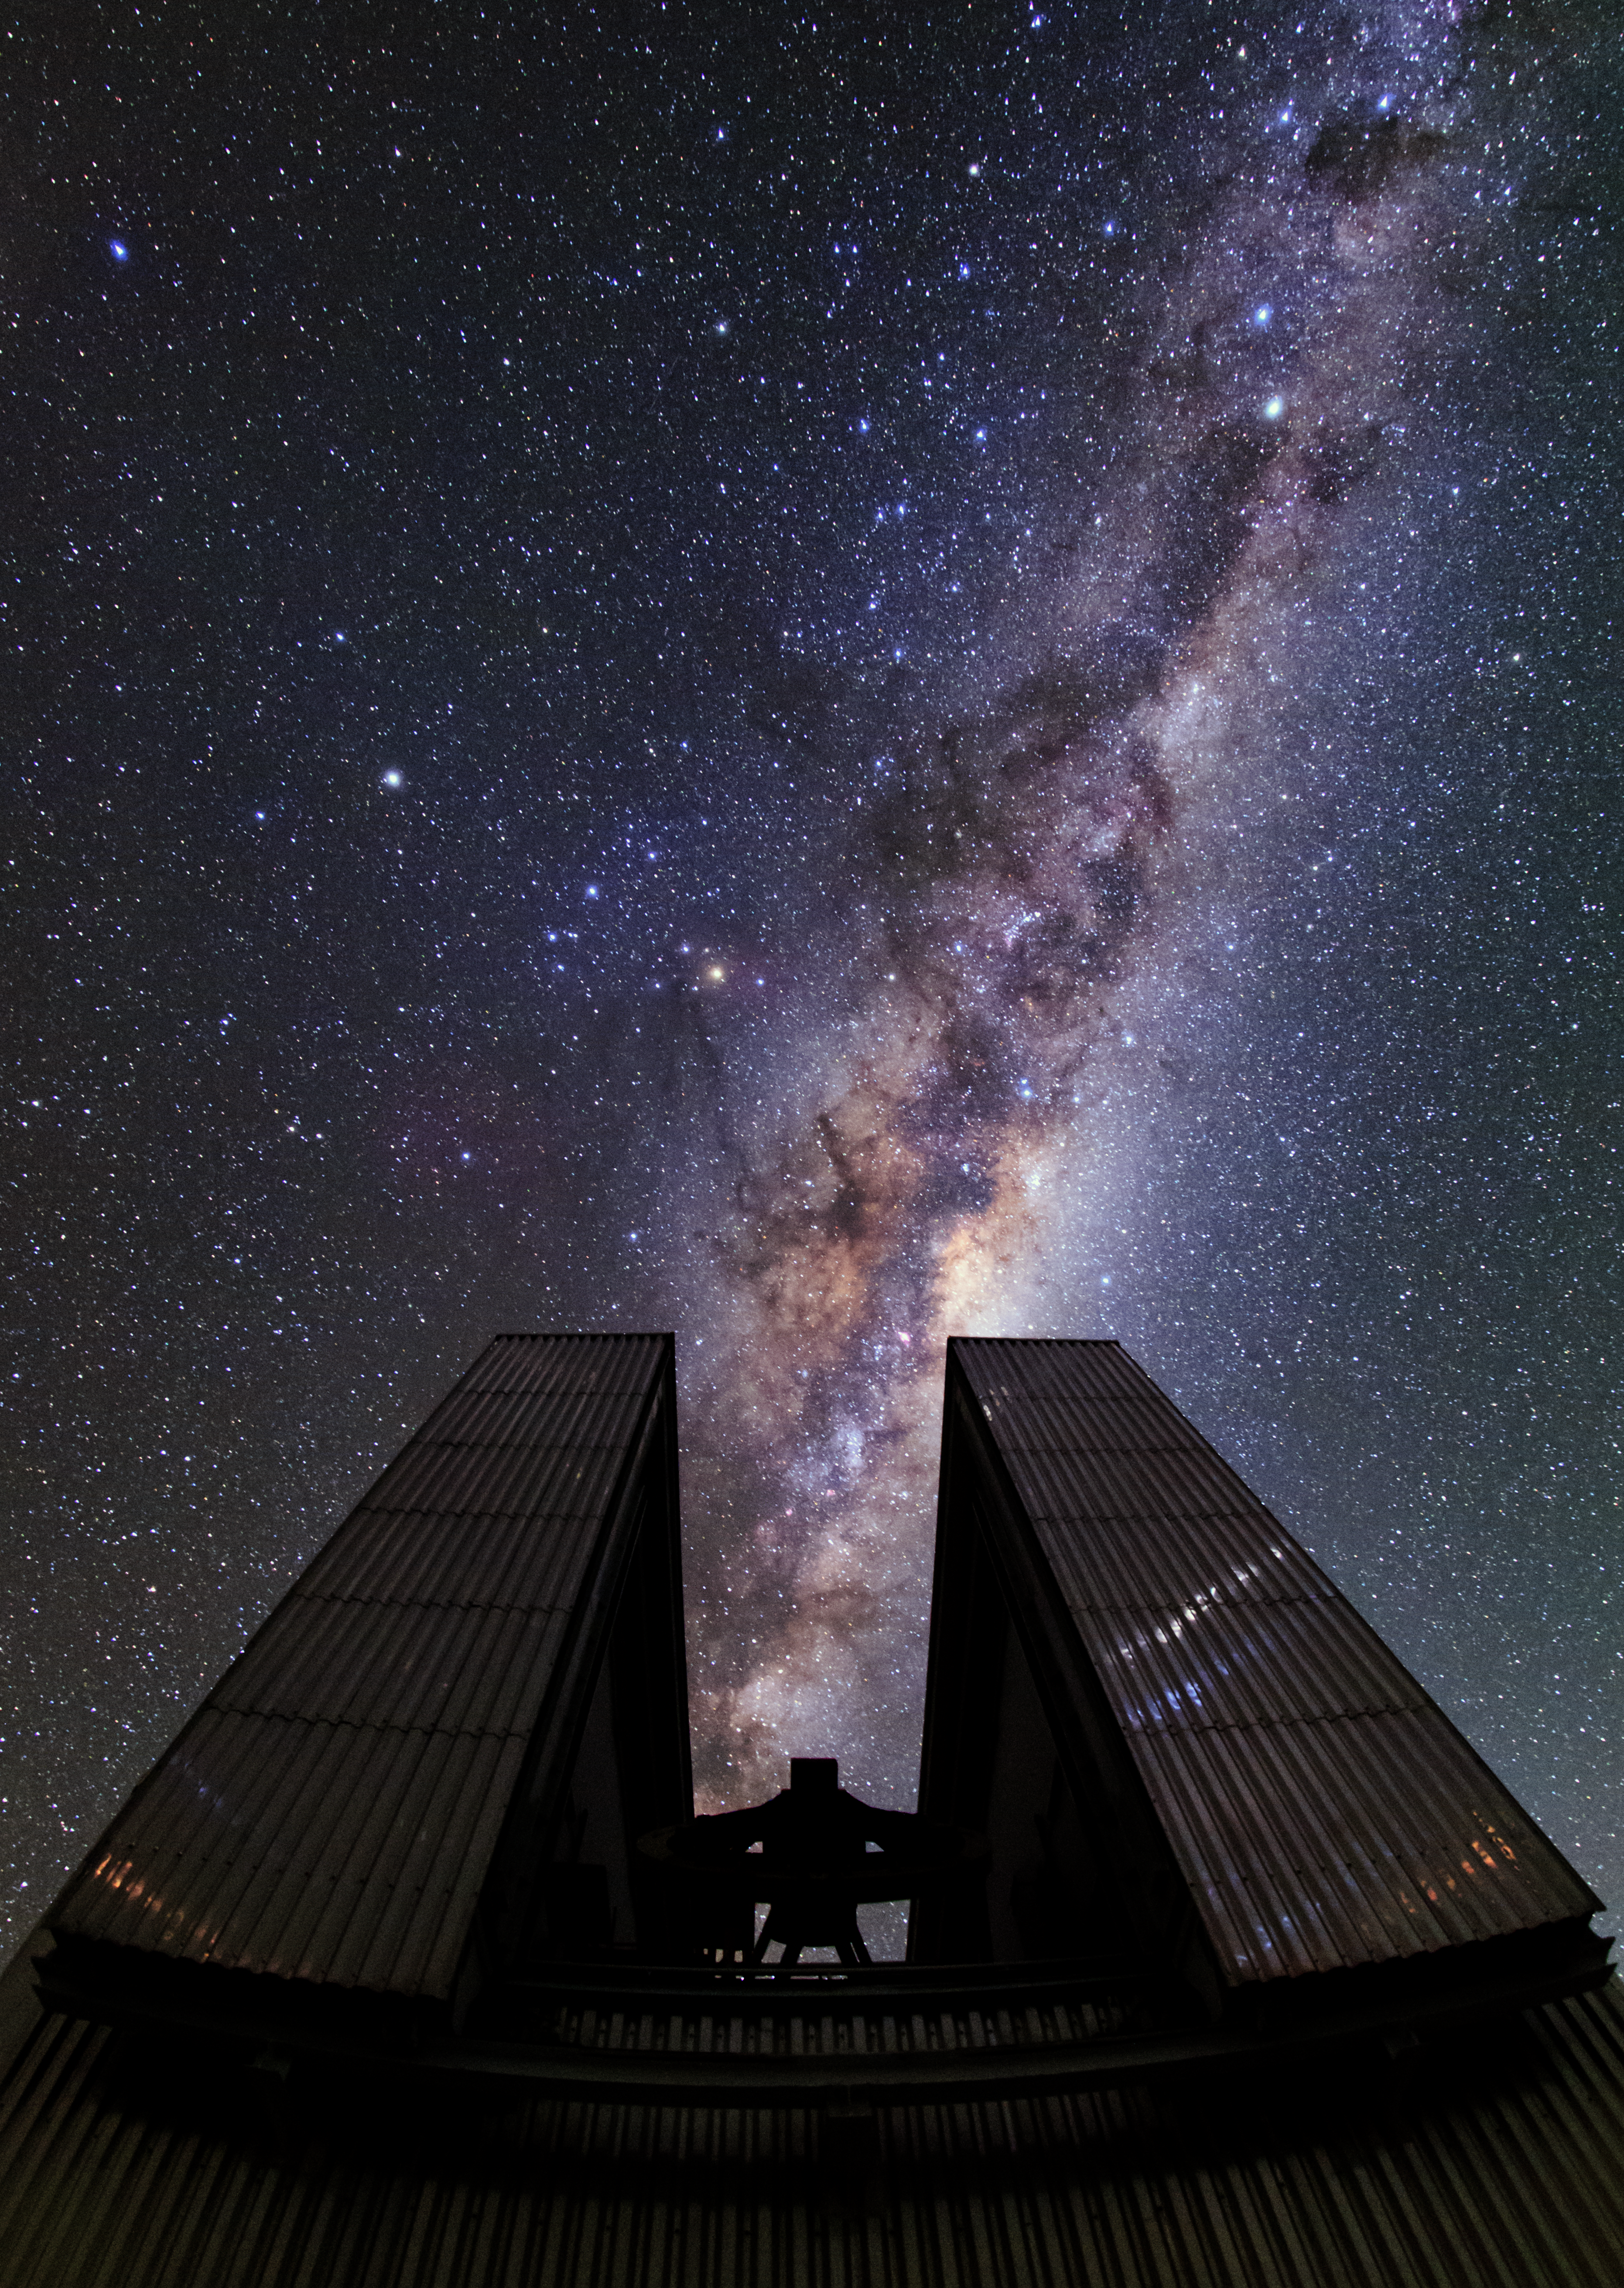

La Silla poses for an Ultra HD shoot

A curtain of stars surrounds the 3.58-metre New Technology Telescope (NTT) in this new Ultra High Definition photograph from the ESO Ultra HD Expedition [1]. It was captured on the first night of shooting at ESO's La Silla Observatory, which sits at 2400 metres above sea level on the outskirts of the Chilean Atacama Desert.

The majestic telescope enclosure aligns perfectly with the Milky Way’s central region — the brightest section and the area which obscures the galactic centre. The distinctive octagonal enclosure that houses the NTT stands tall in this image — silhouetted against the glittering cosmos above and almost appearing to consume the Milky Way. This telescope housing was considered a technological breakthrough when completed in 1989.

Visible to the left of the Milky Way is the bright orange star Antares at the heart of Scorpius (The Scorpion). Saturn can be seen as the brightest point to the upper left of Antares and Alpha and Beta Centauri glow in the upper right of the image. The Southern Cross (Crux) and the Coalsack dark nebula are also visible looming above Alpha and Beta Centauri.

La Silla was ESO’s first observatory, inaugurated in 1969. The NTT pictured above was the first telescope in the world to have a computer-controlled main mirror and broke new ground for telescope engineering and design paving the way for ESO's Very Large Telescope.

Notes
[1] The team is made up of ESO's videographer Herbert Zodet, and three ESO Photo Ambassadors: Yuri Beletsky, Christoph Malin and Babak Tafreshi. Information on the expedition's technology partners can be found here, and their blog here.

Credit: ESO/B. Tafreshi (twanight.org)